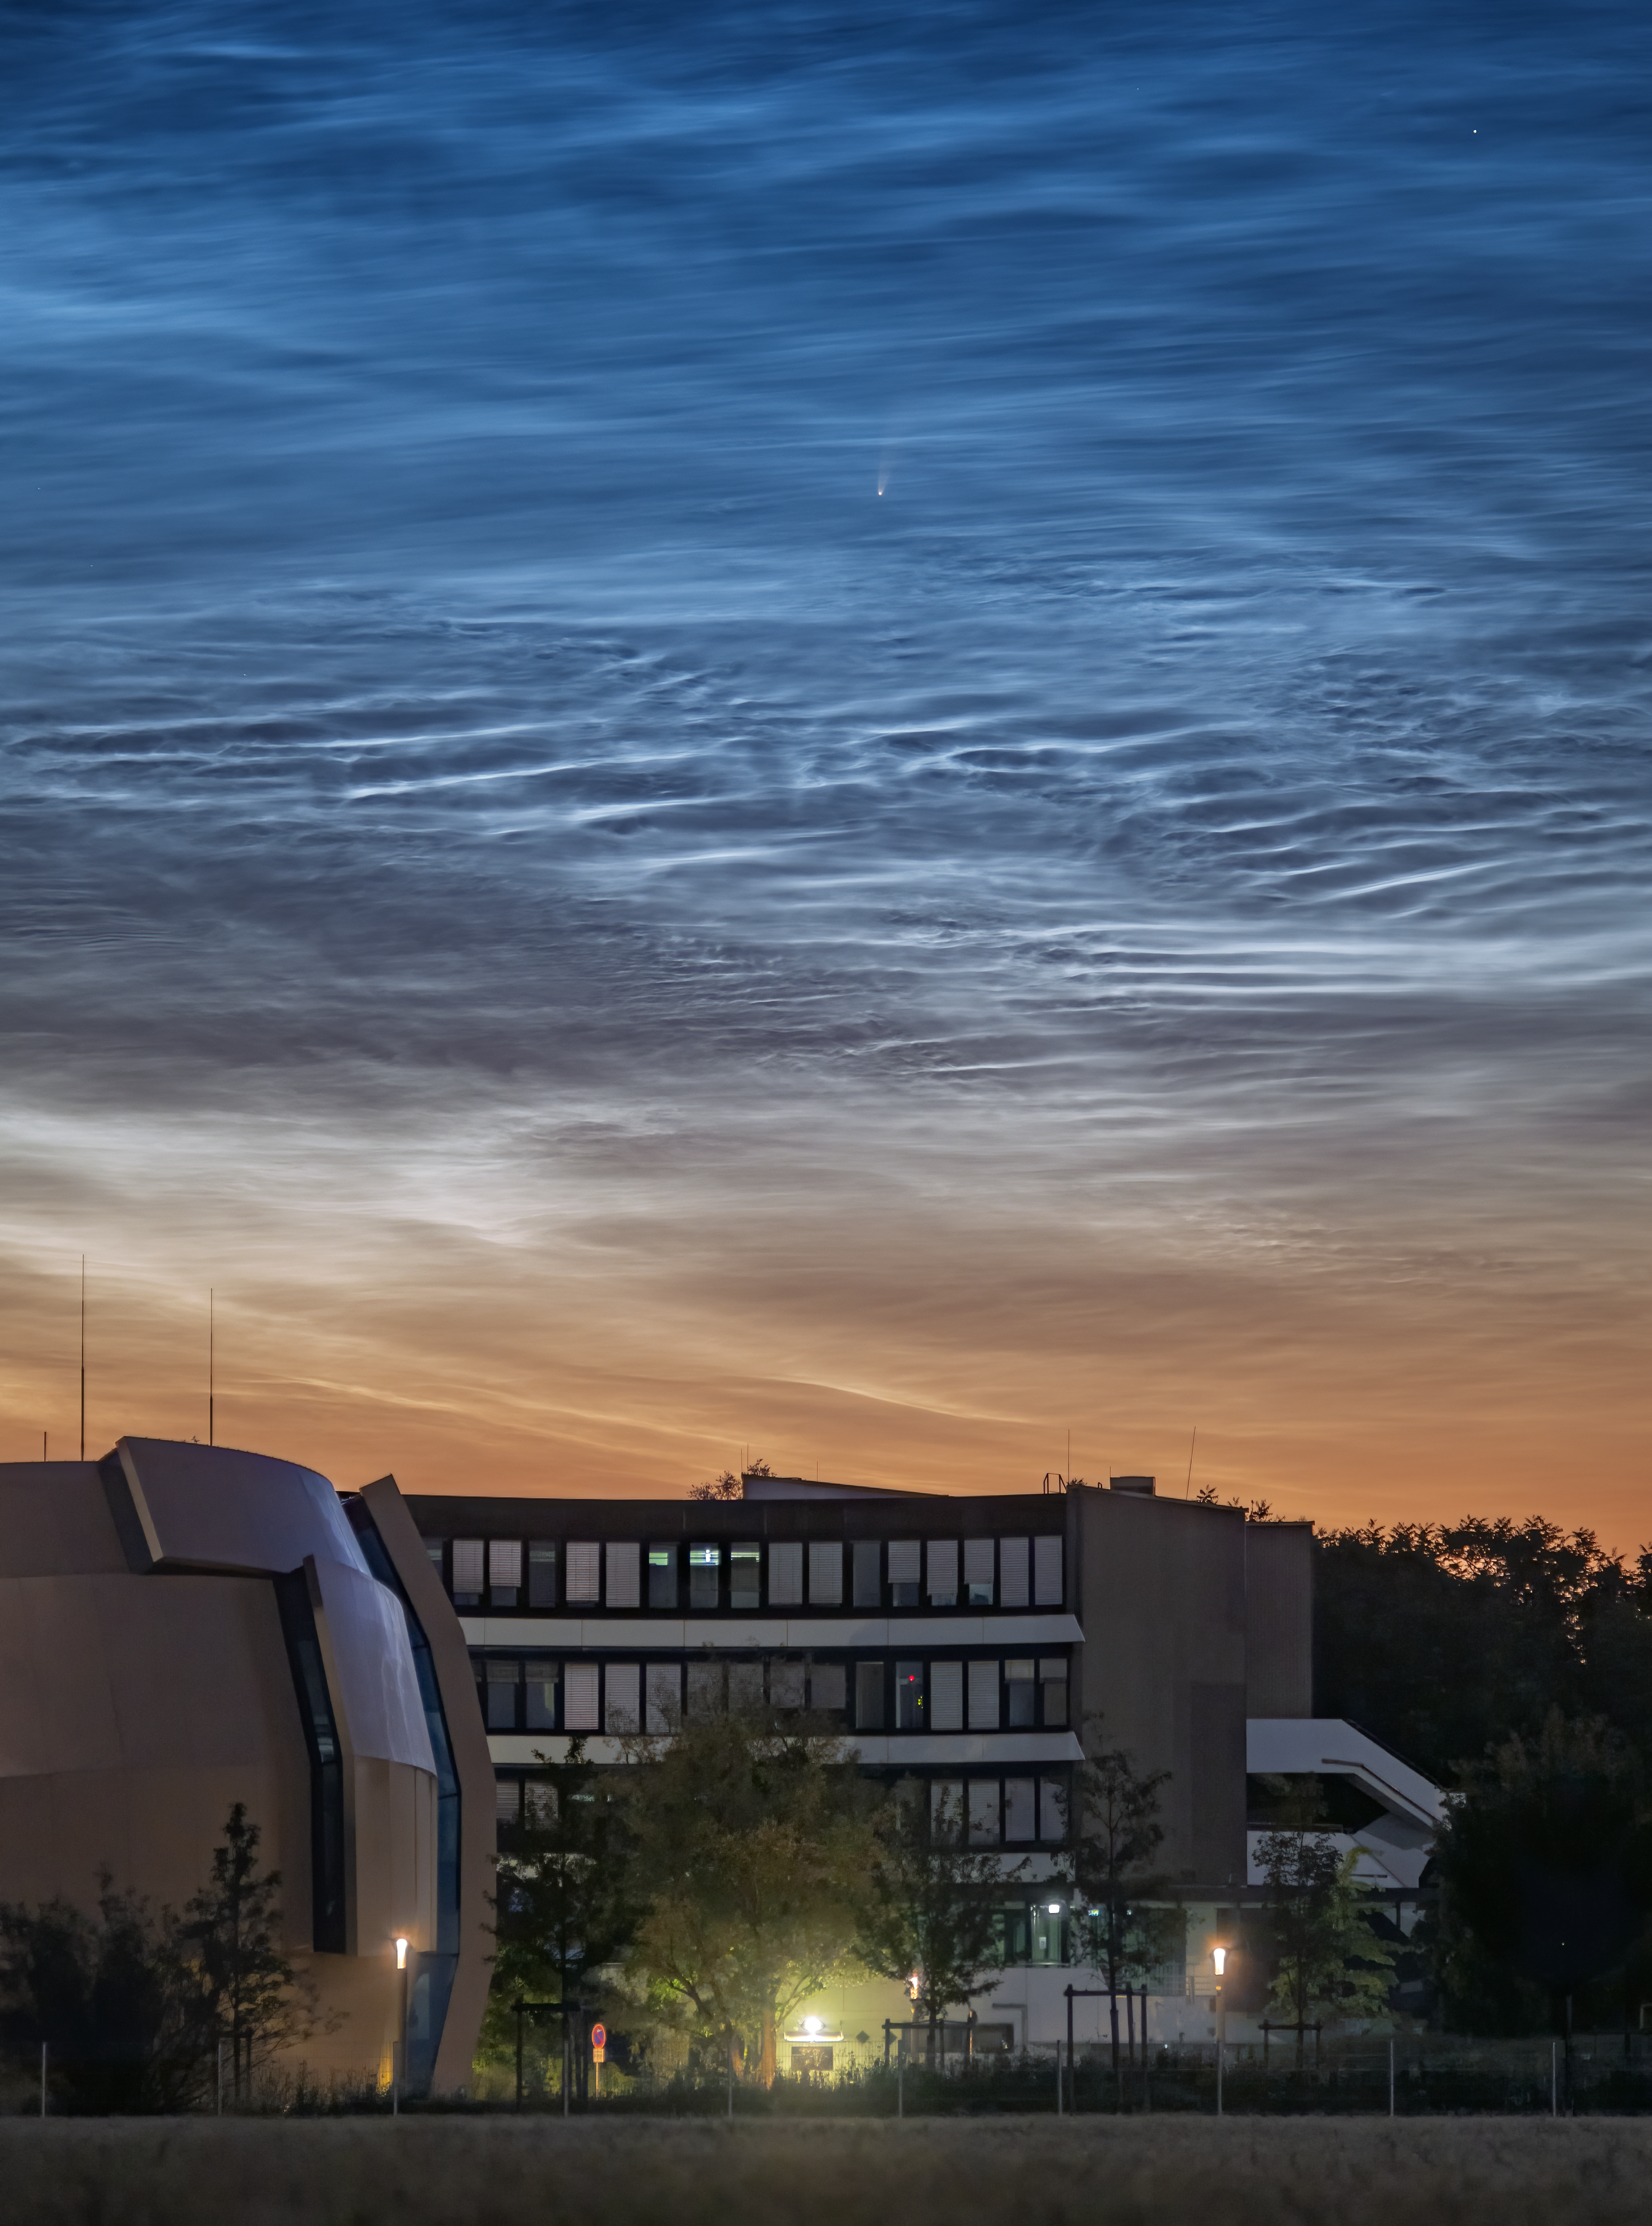

Comet NEOWISE and noctilucent clouds spotted above ESO Headquarters

A comet from the outer reaches of the Solar System, nicknamed NEOWISE, was photographed on 8 July 2020 in the skies over the ESO Supernova and ESO Headquarters in Garching, Germany. This rare treat was also accompanied by another night-time phenomena: the very unusual noctilucent clouds — shiny, icy clouds that look remarkably like water ripples in the night sky.

Officially called C/2020 F3, NEOWISE was first discovered by the NASA NEOWISE space mission in March this year. It is expected to dim as the month goes on, but to remain visible to the naked eye throughout July. It will reach its closest point to Earth on 23 July, at a distance of just over 100 million km.

The comet’s spectacular bright tail is caused by heat from the Sun, which is evaporating the outer layers of the icy comet. In fact, NEOWISE has already survived its closest encounter with our Sun, on 3 July 2020. There is still a risk that it will fracture as it slingshots away from the Sun’s heat. If it remains intact, it will journey back to the icy outer regions of our Solar System, and is not expected to return for approximately another 6800 years.

Credit: R. Shida/ESO